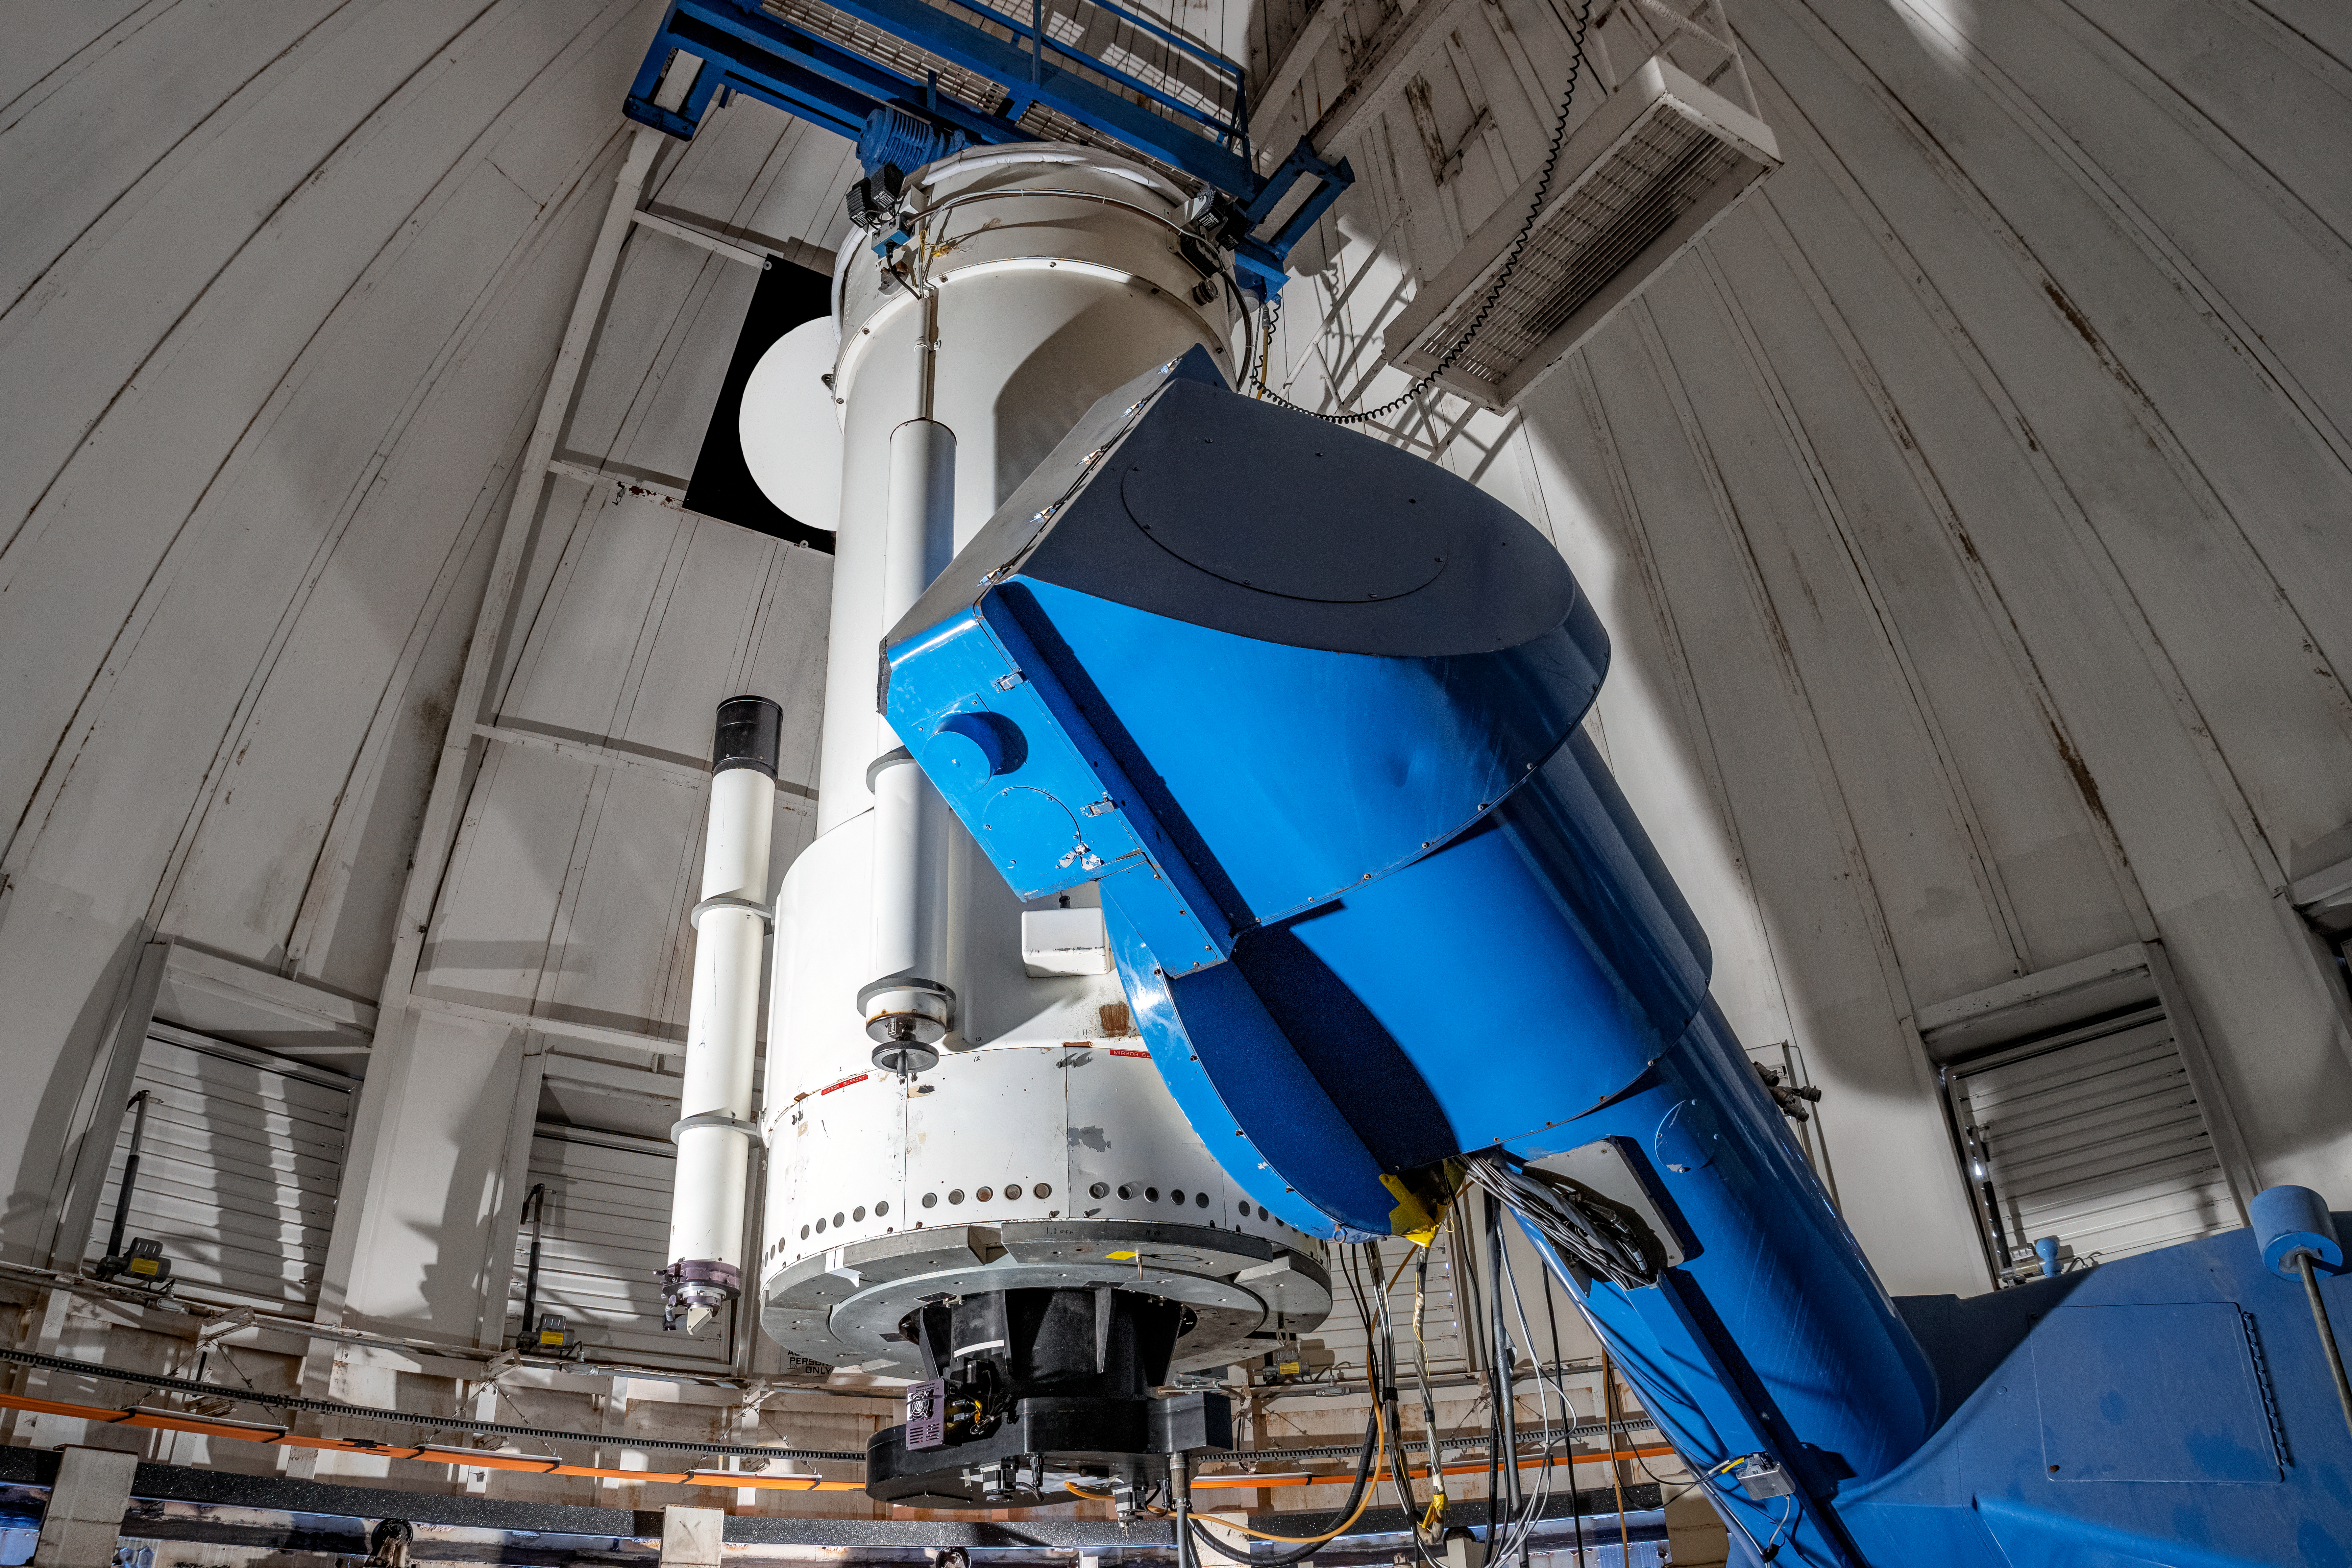

WIYN 0.9-meter Telescope

The interior of the WIYN 0.9-meter Telescope on Kitt Peak National Observatory in Arizona.

Credit: KPNO/NOIRLab/NSF/AURA/T. Matsopoulos